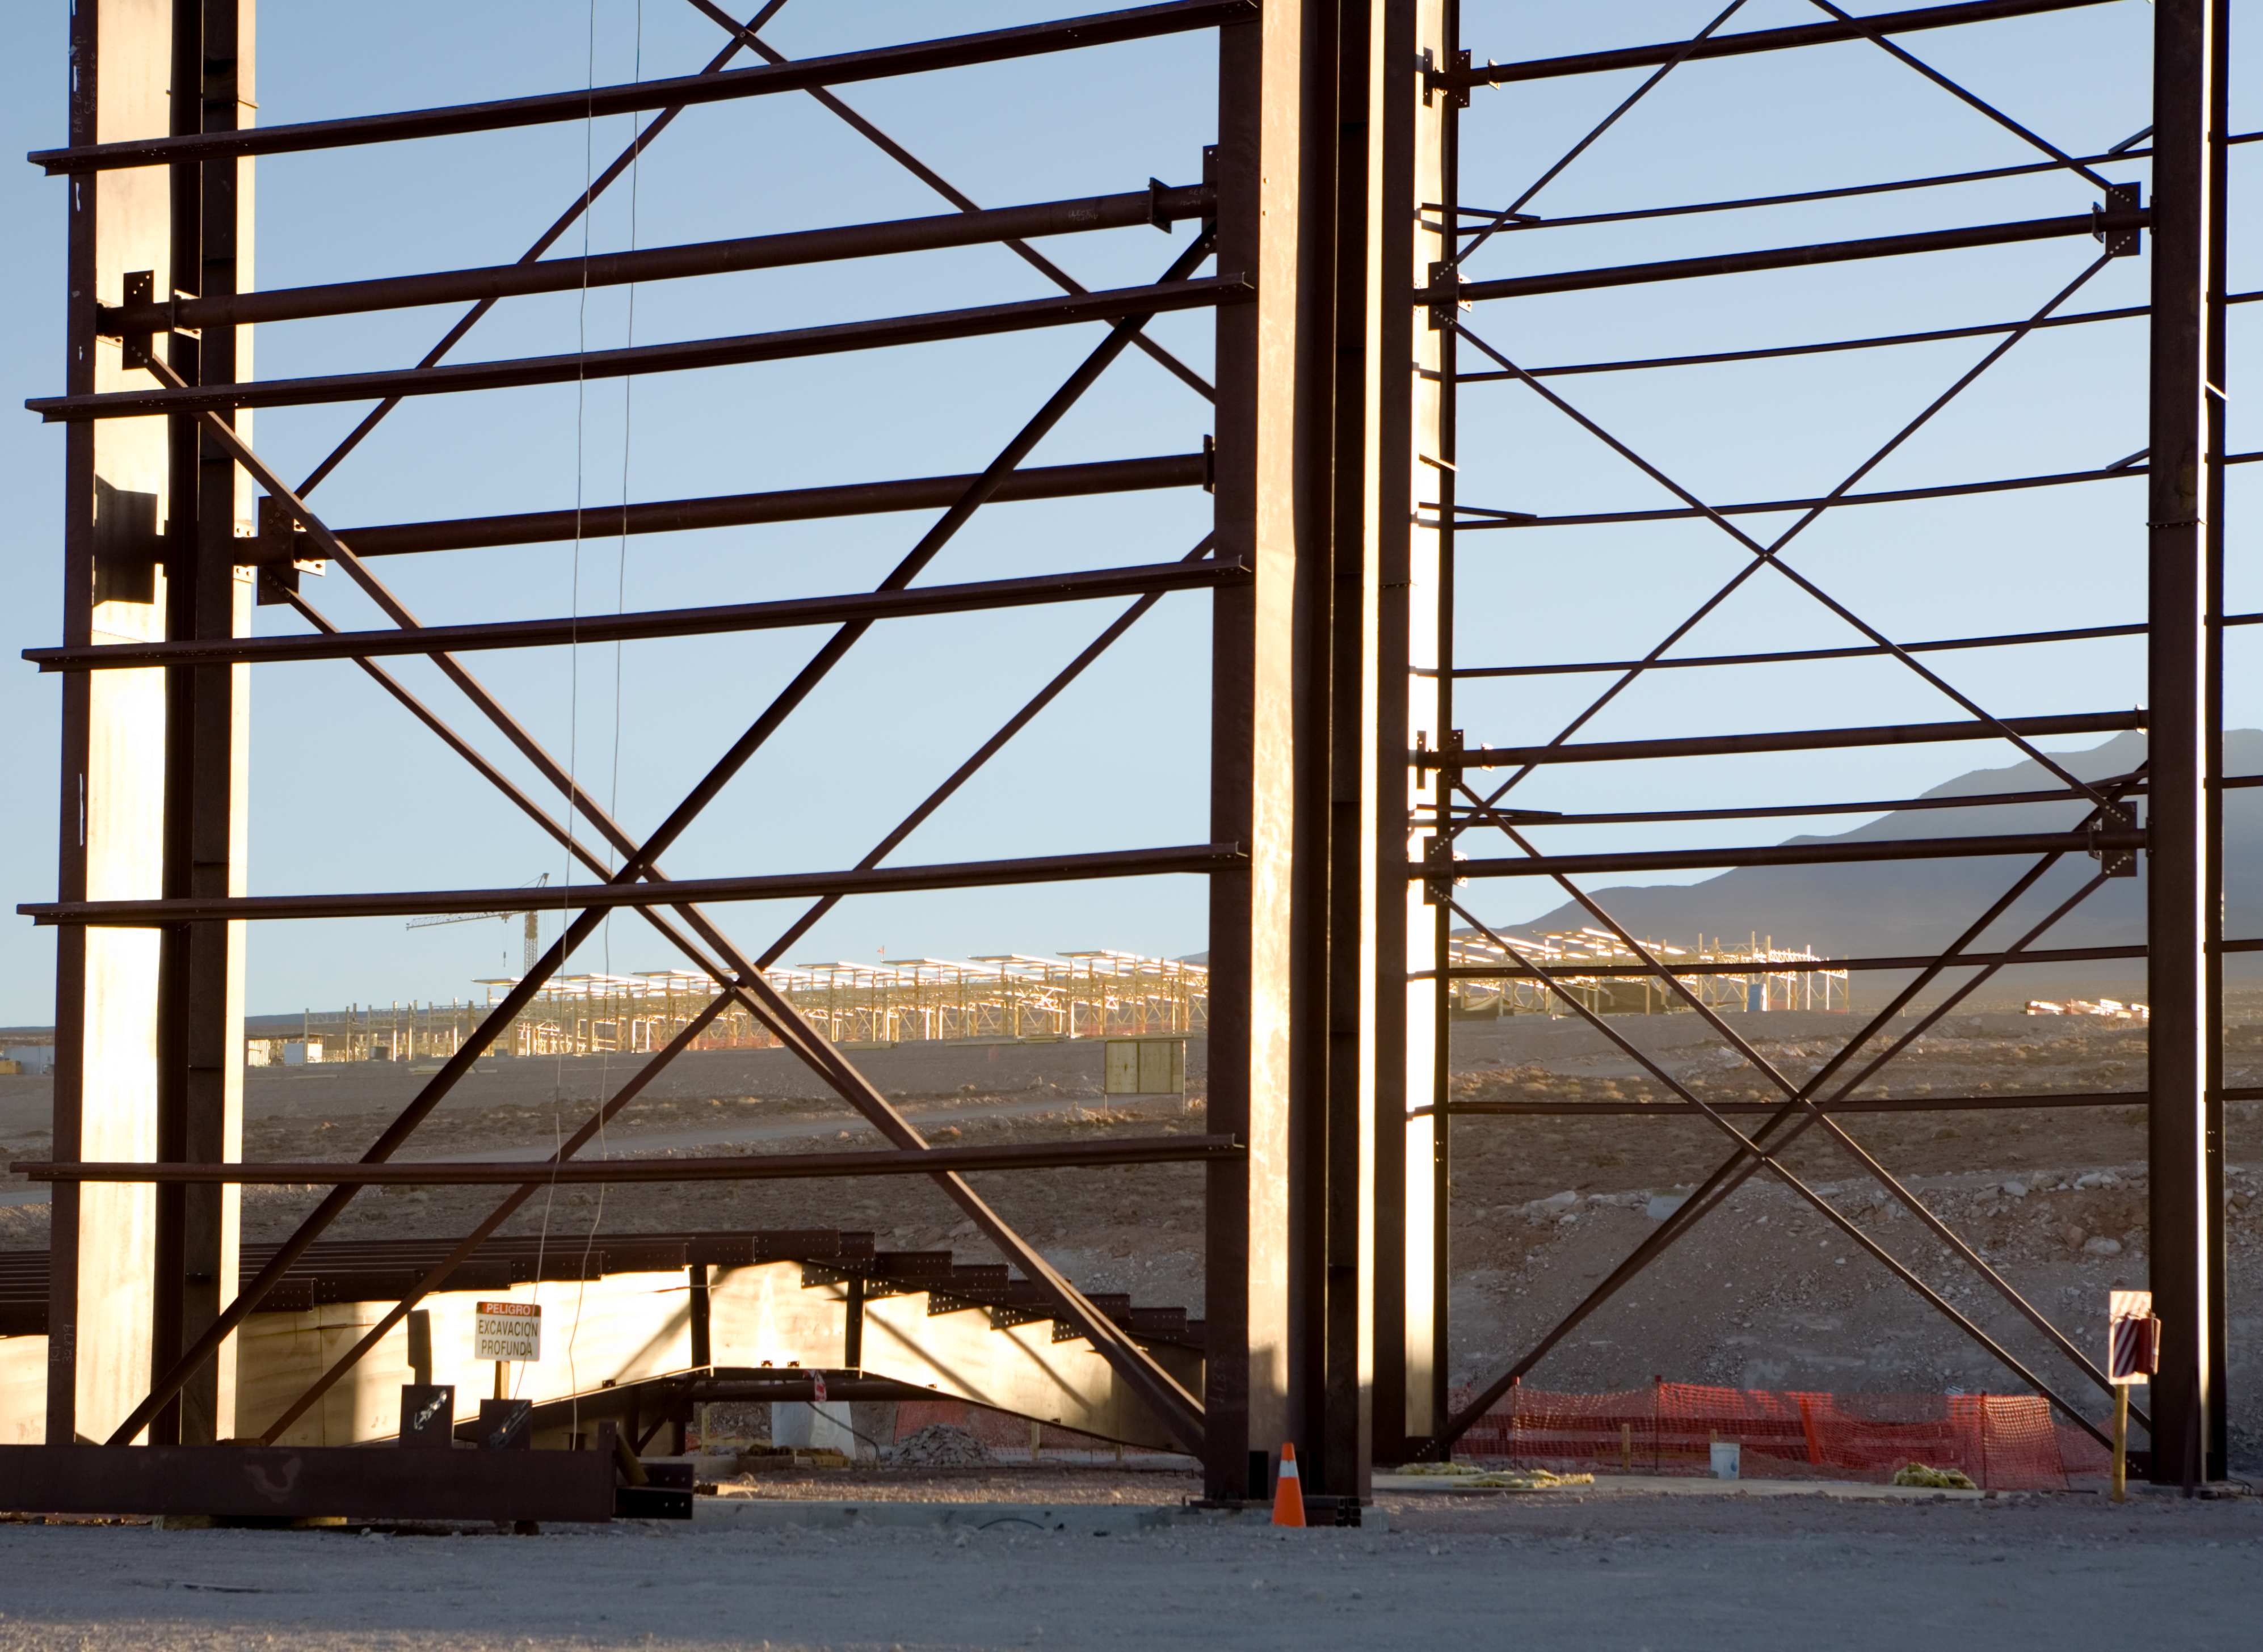

ALMA Operations Support Facility

The ALMA Operations Support Facility. Image taken in January 2007.

Credit: ALMA (ESO/NAOJ/NRAO)